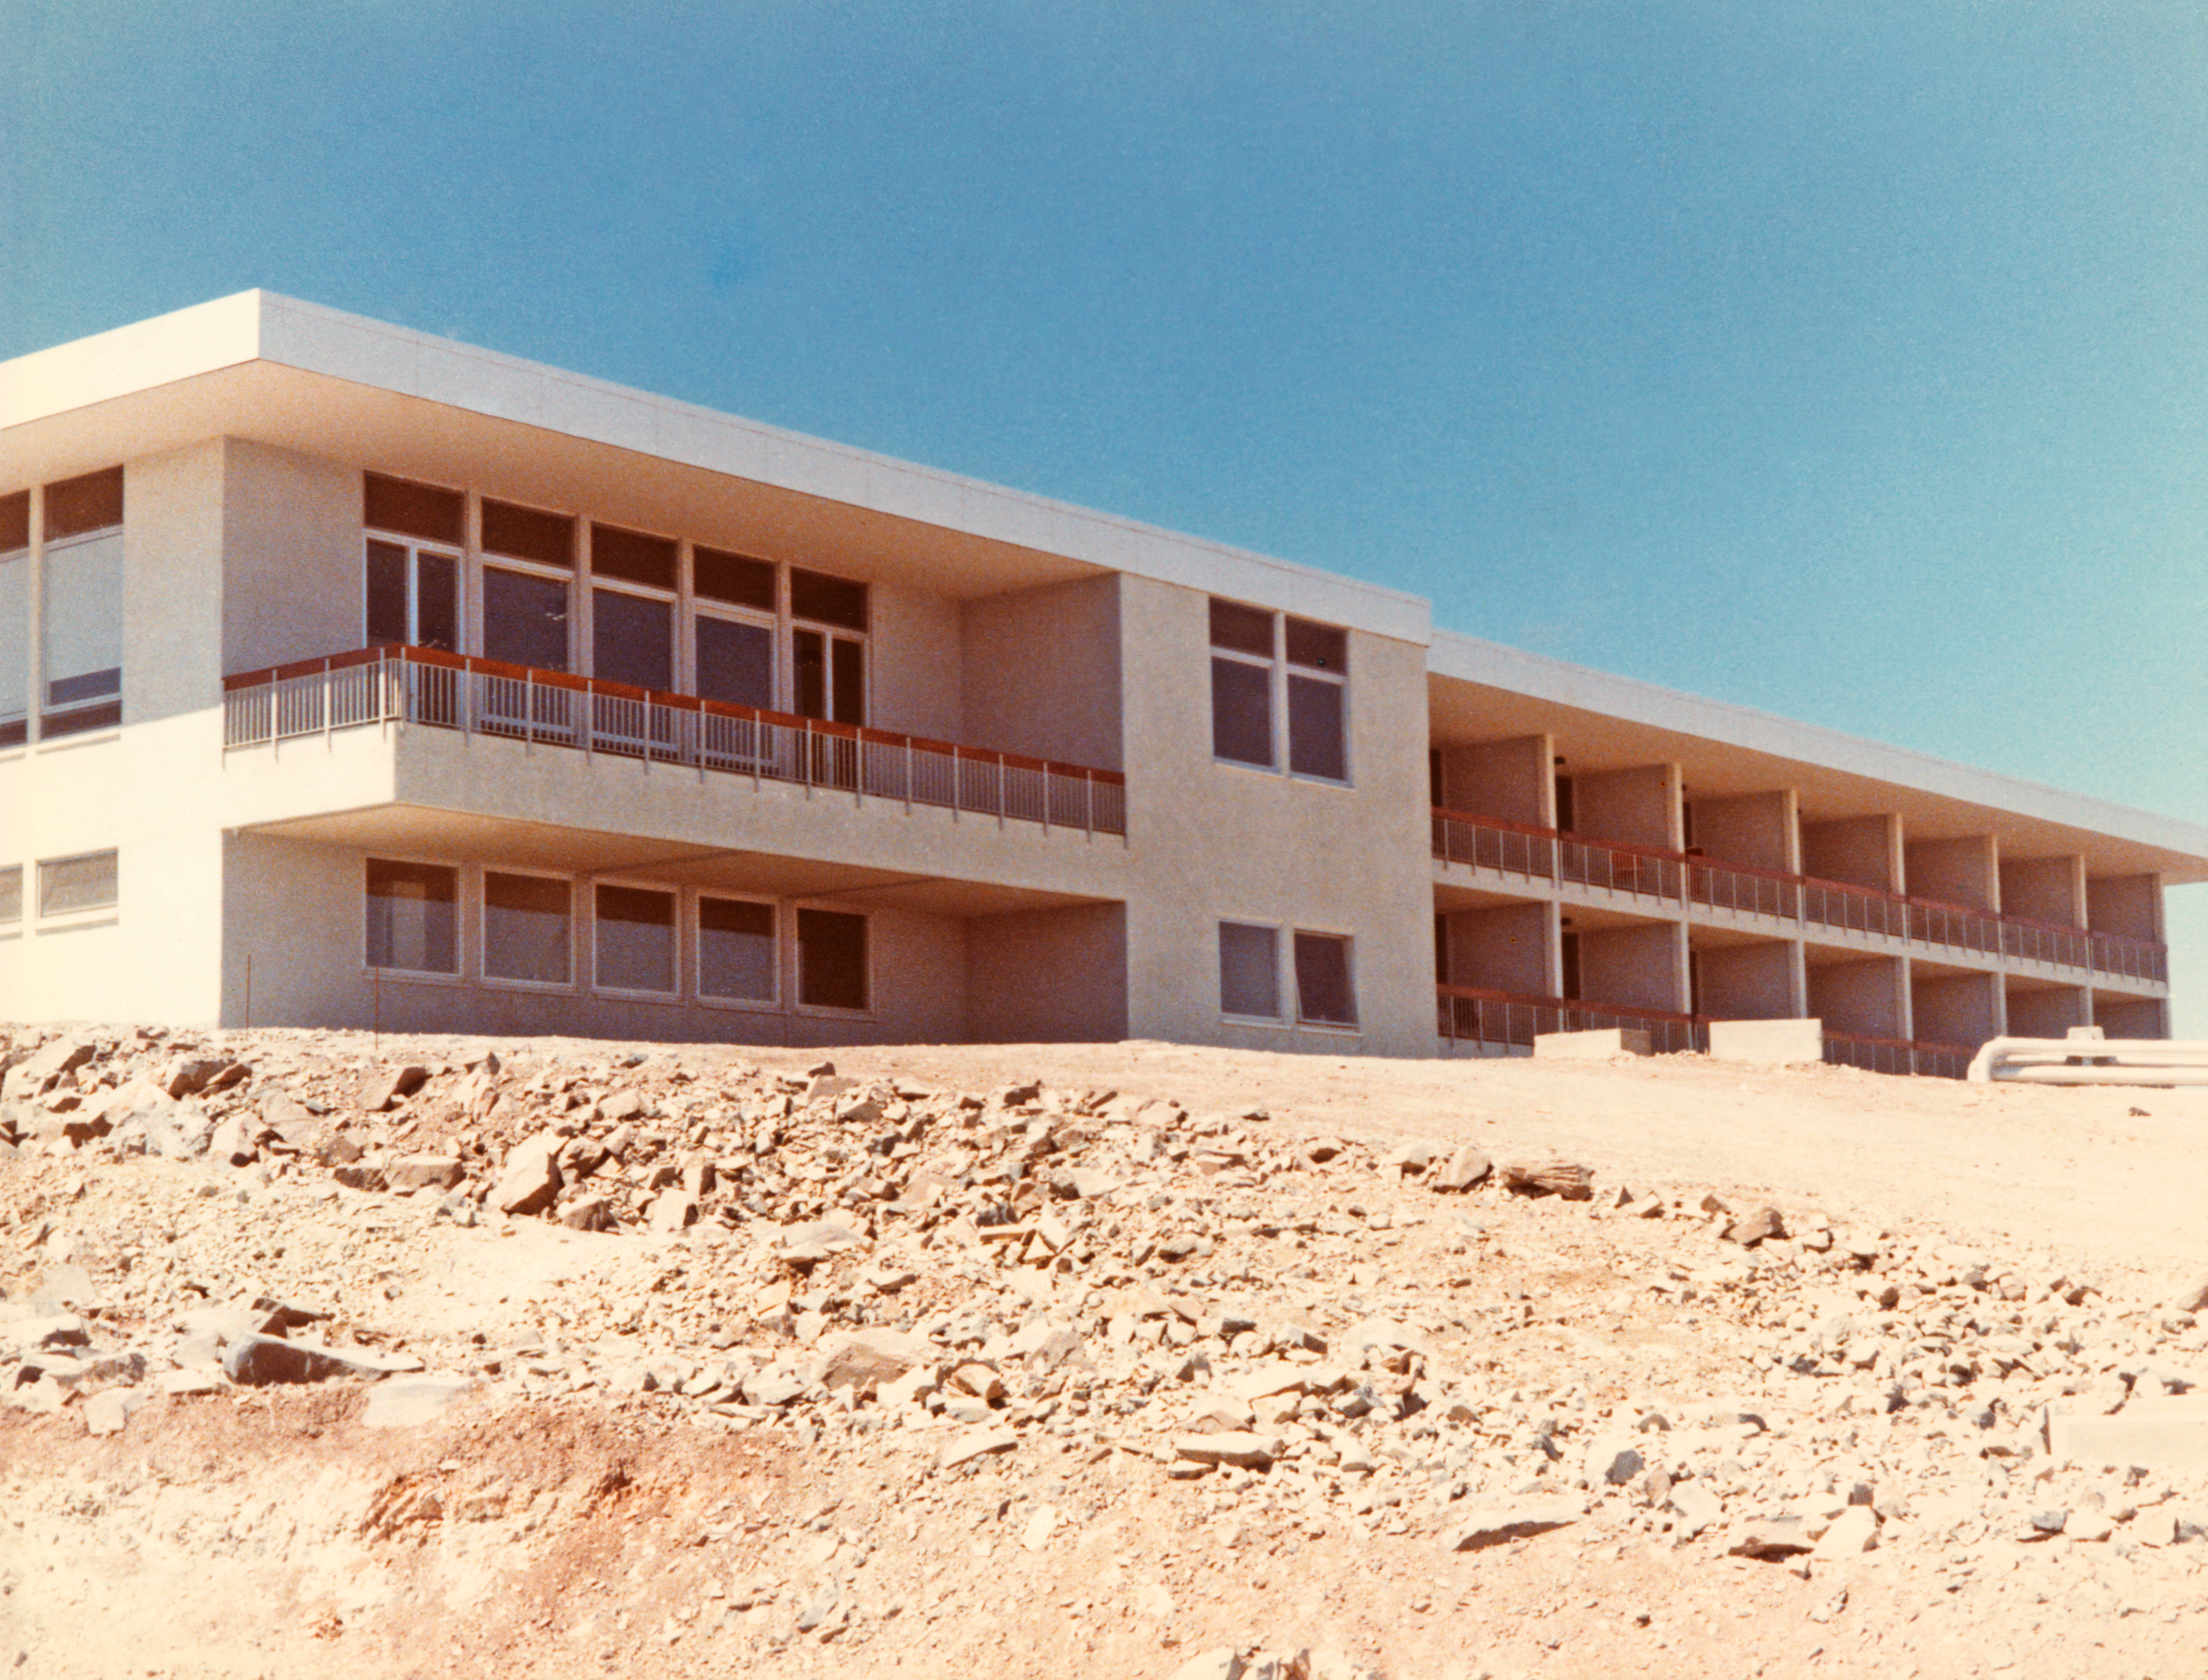

La Silla Hotel in 1969

The northwest facade of the Hotel at ESO's La Silla Observatory, in the IV Region of Chile, in 1969.

Credit: ESO/Hochtief